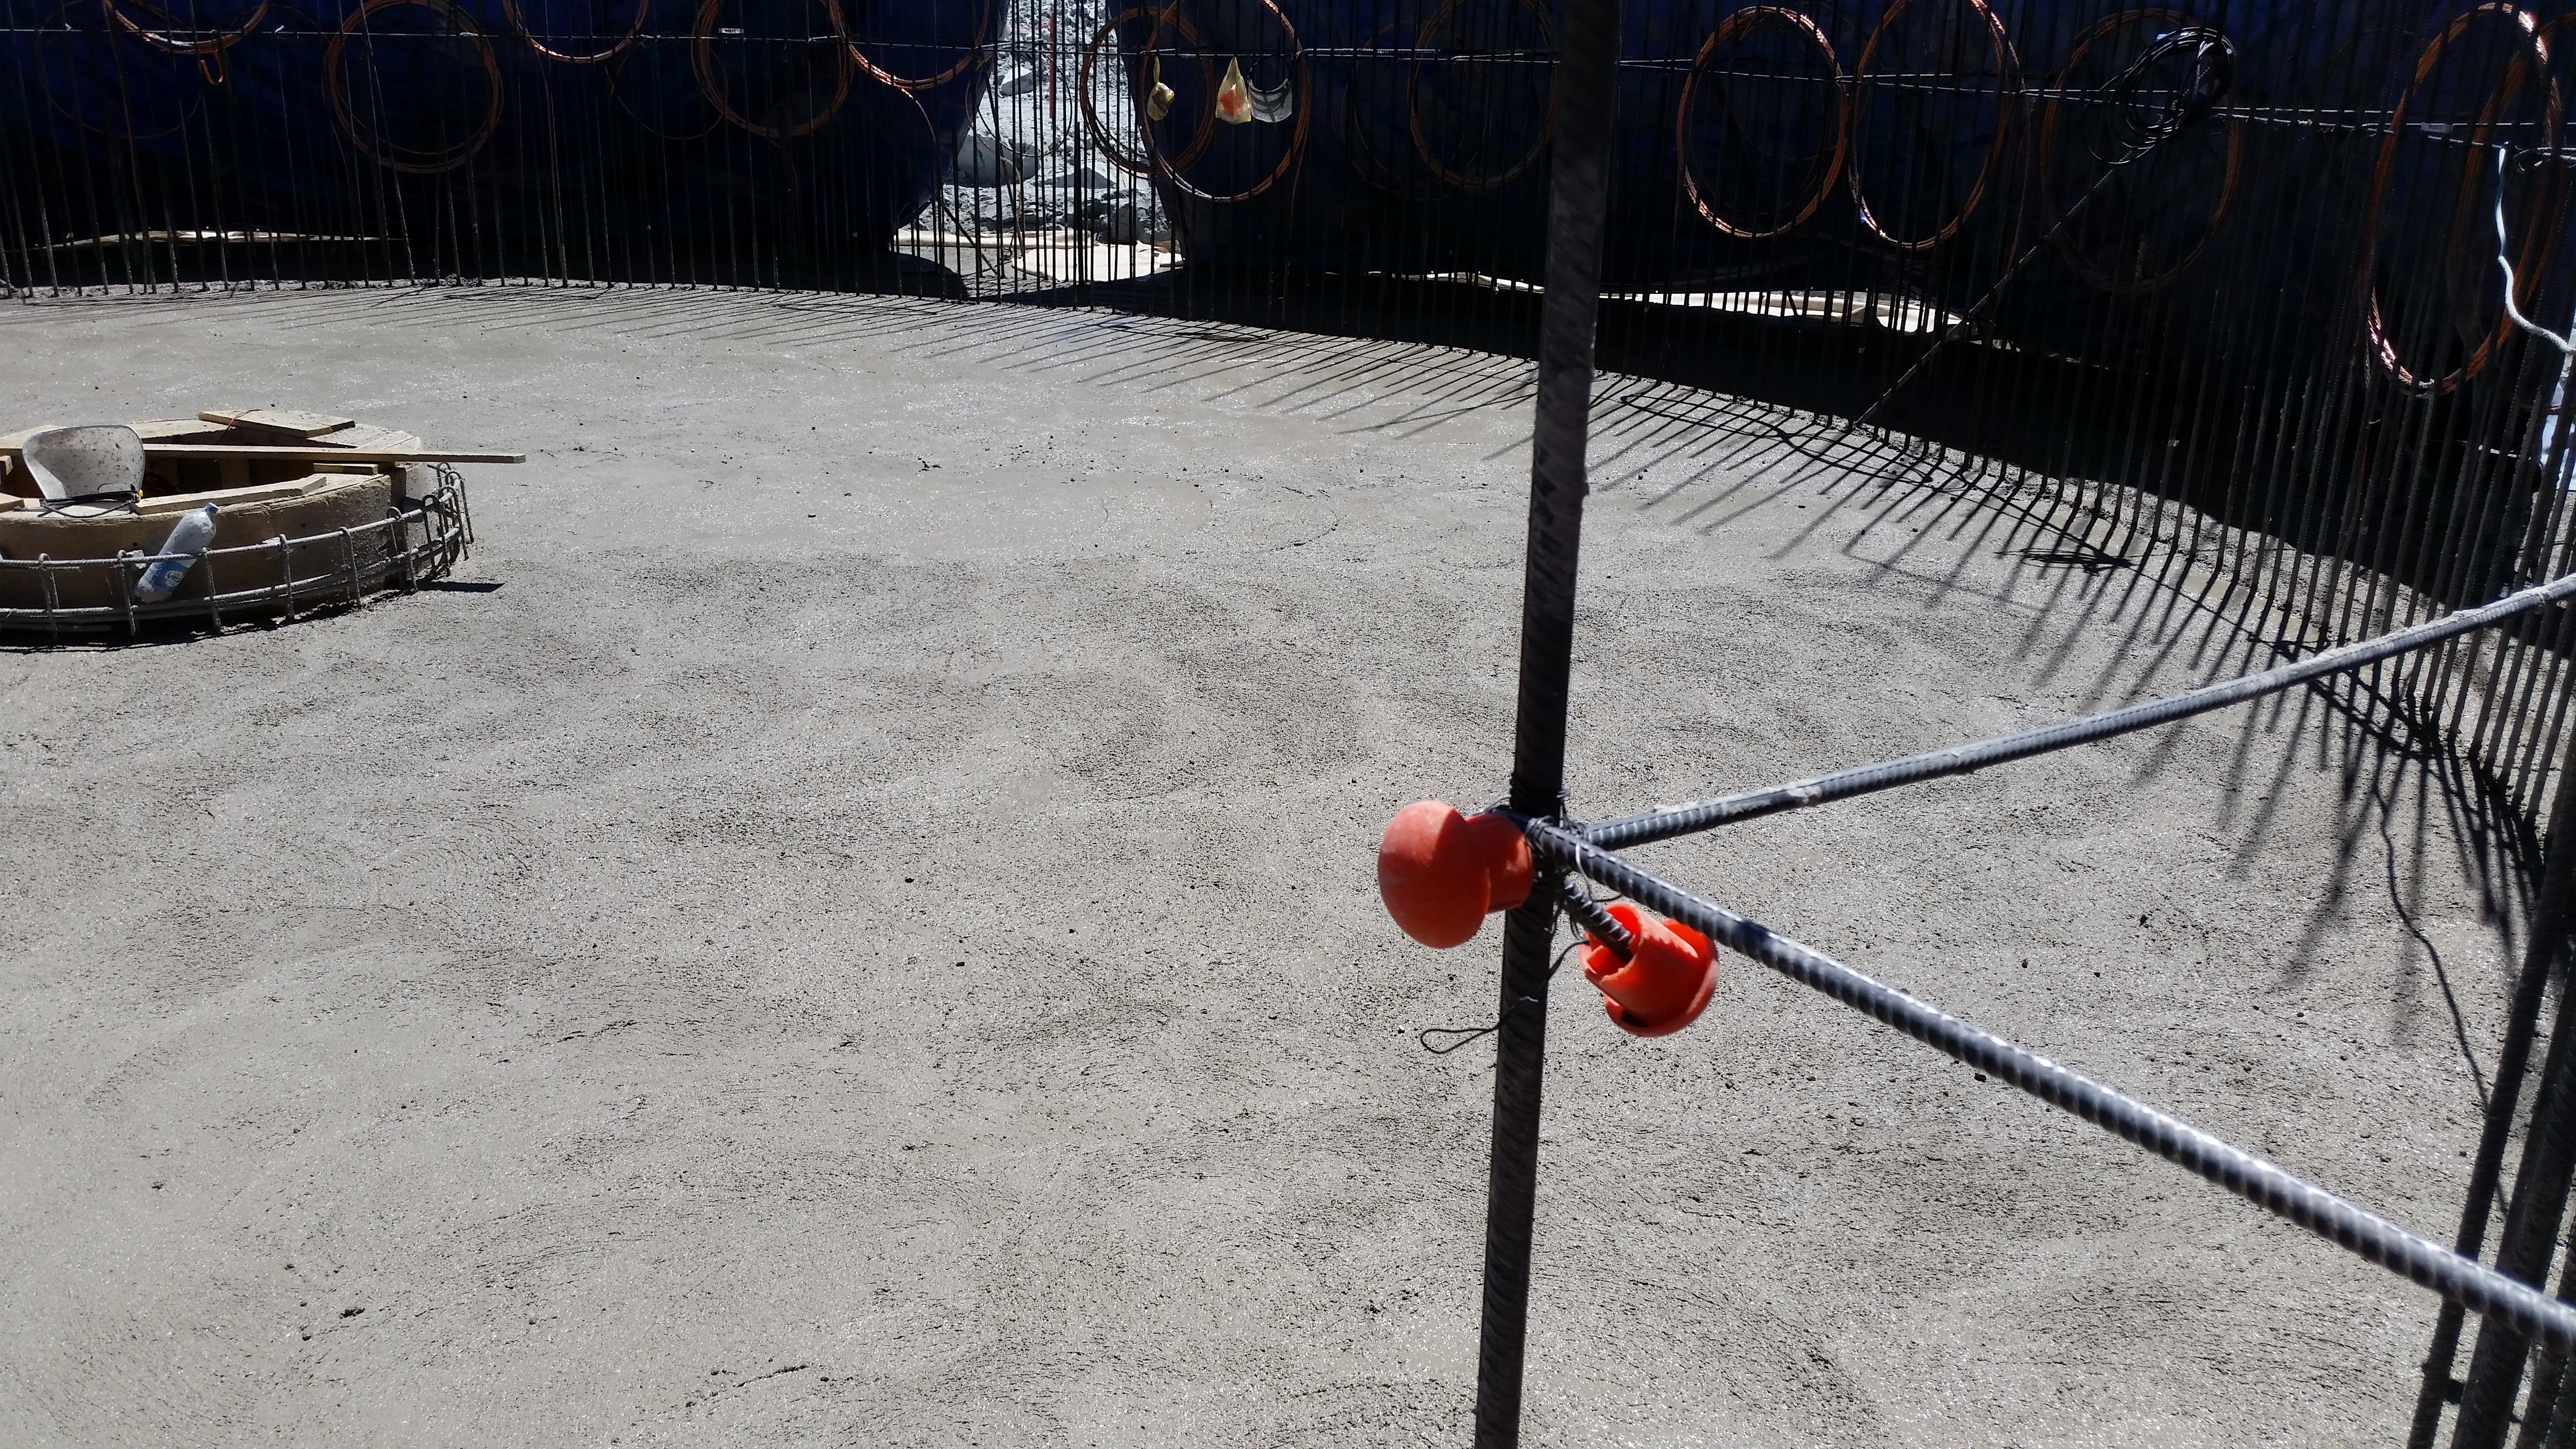

rubin-20160223-140617

Concrete in the pier foundation / monolith pier foundation concluded.

Credit: Rubin Observatory/NSF/AURA